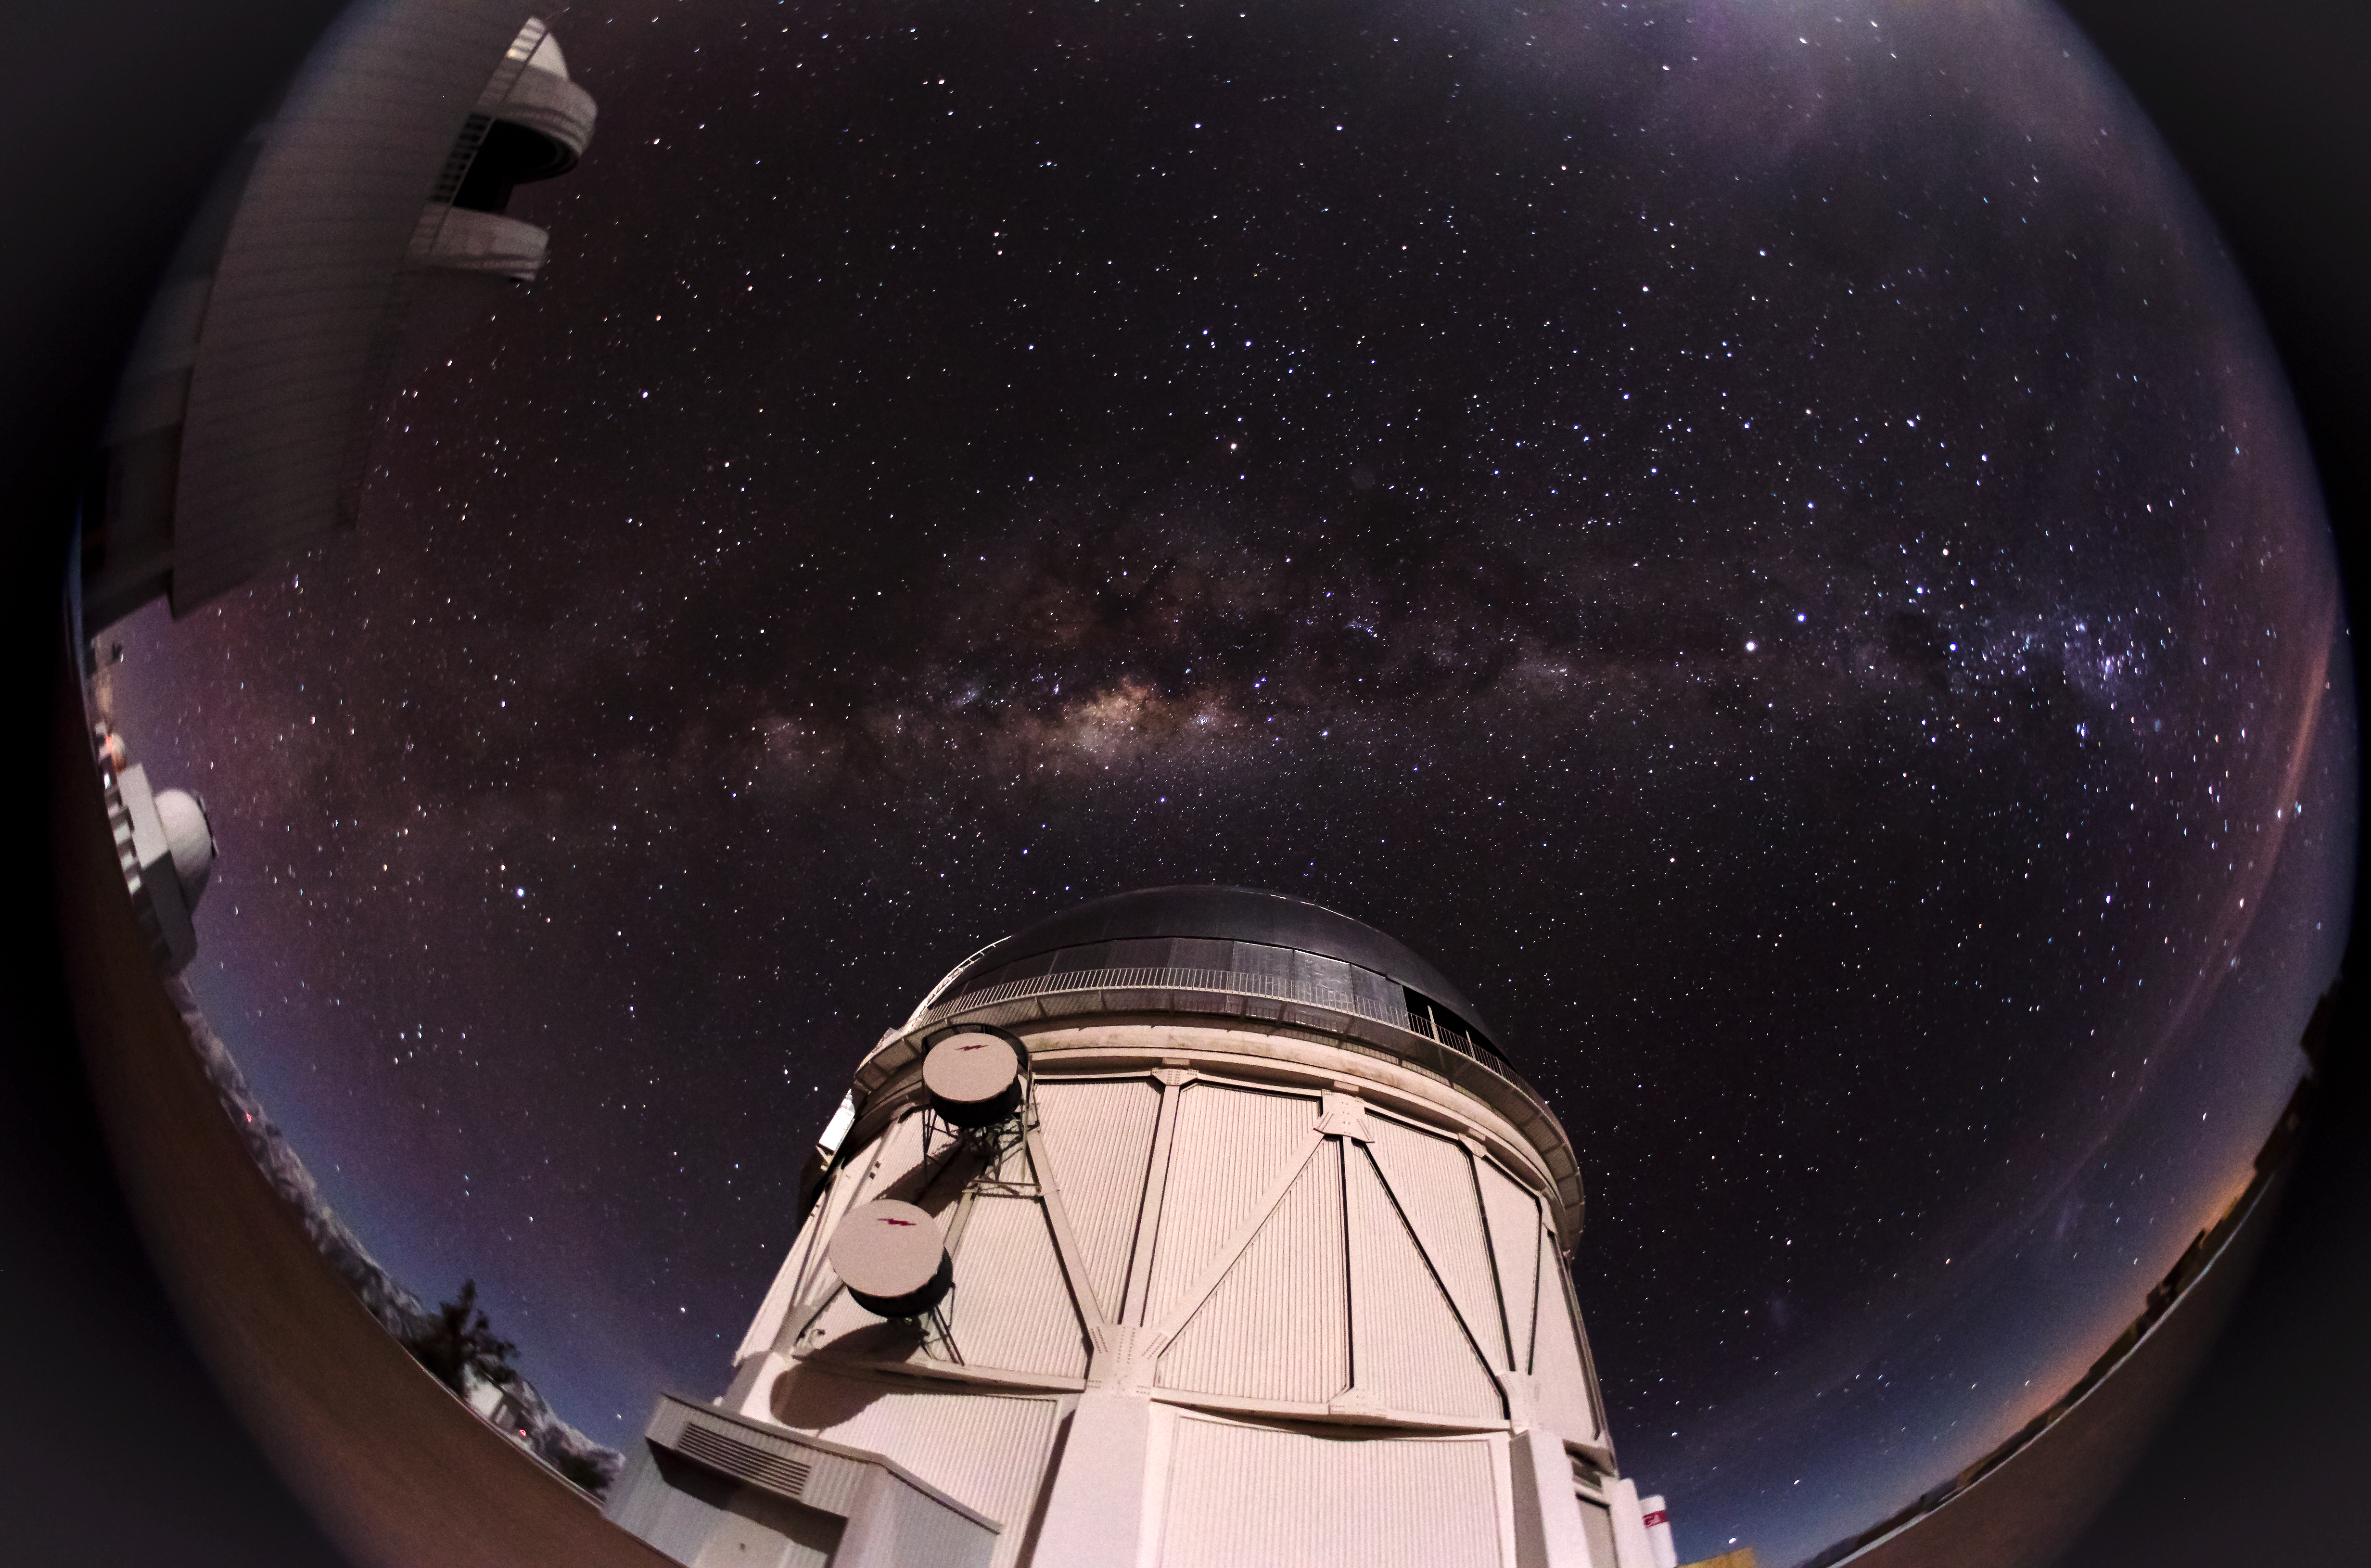

Cerro Tololo Inter-American Observatory

Cerro Tololo Inter-American Observatory.

Credit: CTIO/NOIRLab/NSF/AURA/D. Munizaga